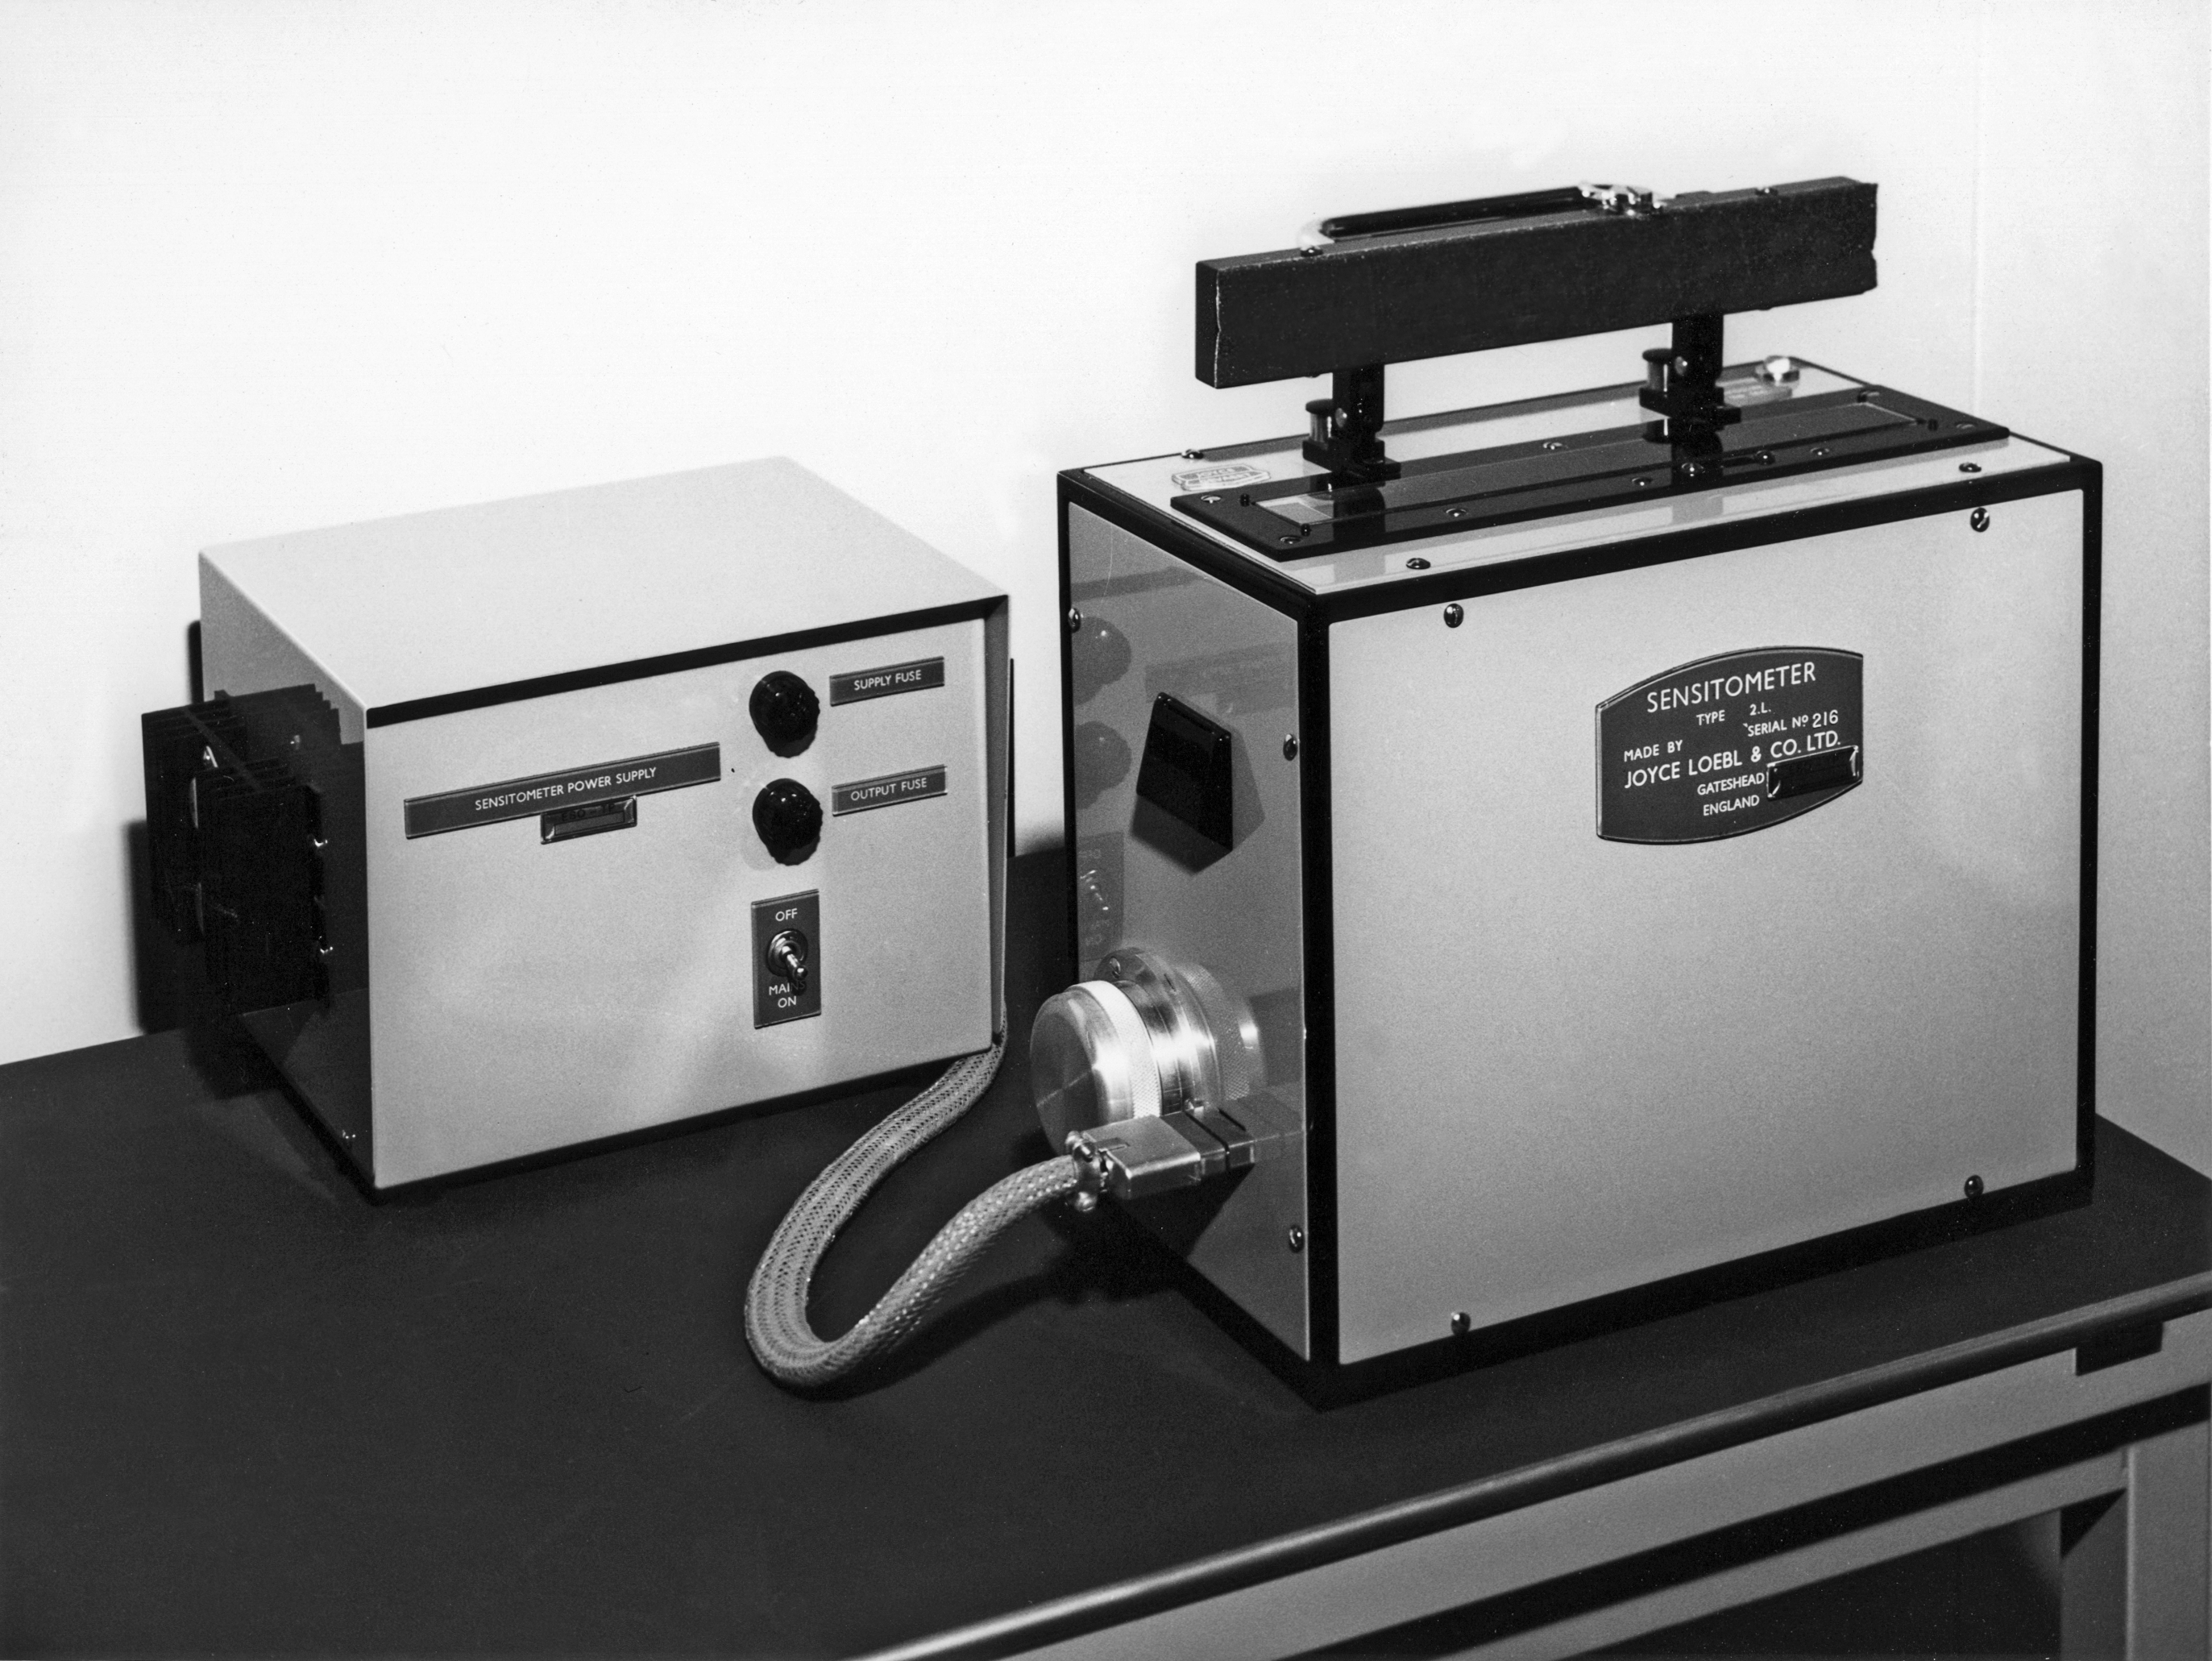

The gray-step-wedge exposer for quality assurance of the film processing

The gray-step-wedge exposer for quality assurance of the film processing, Atlas Laboratory, 1973.

Credit: ESO